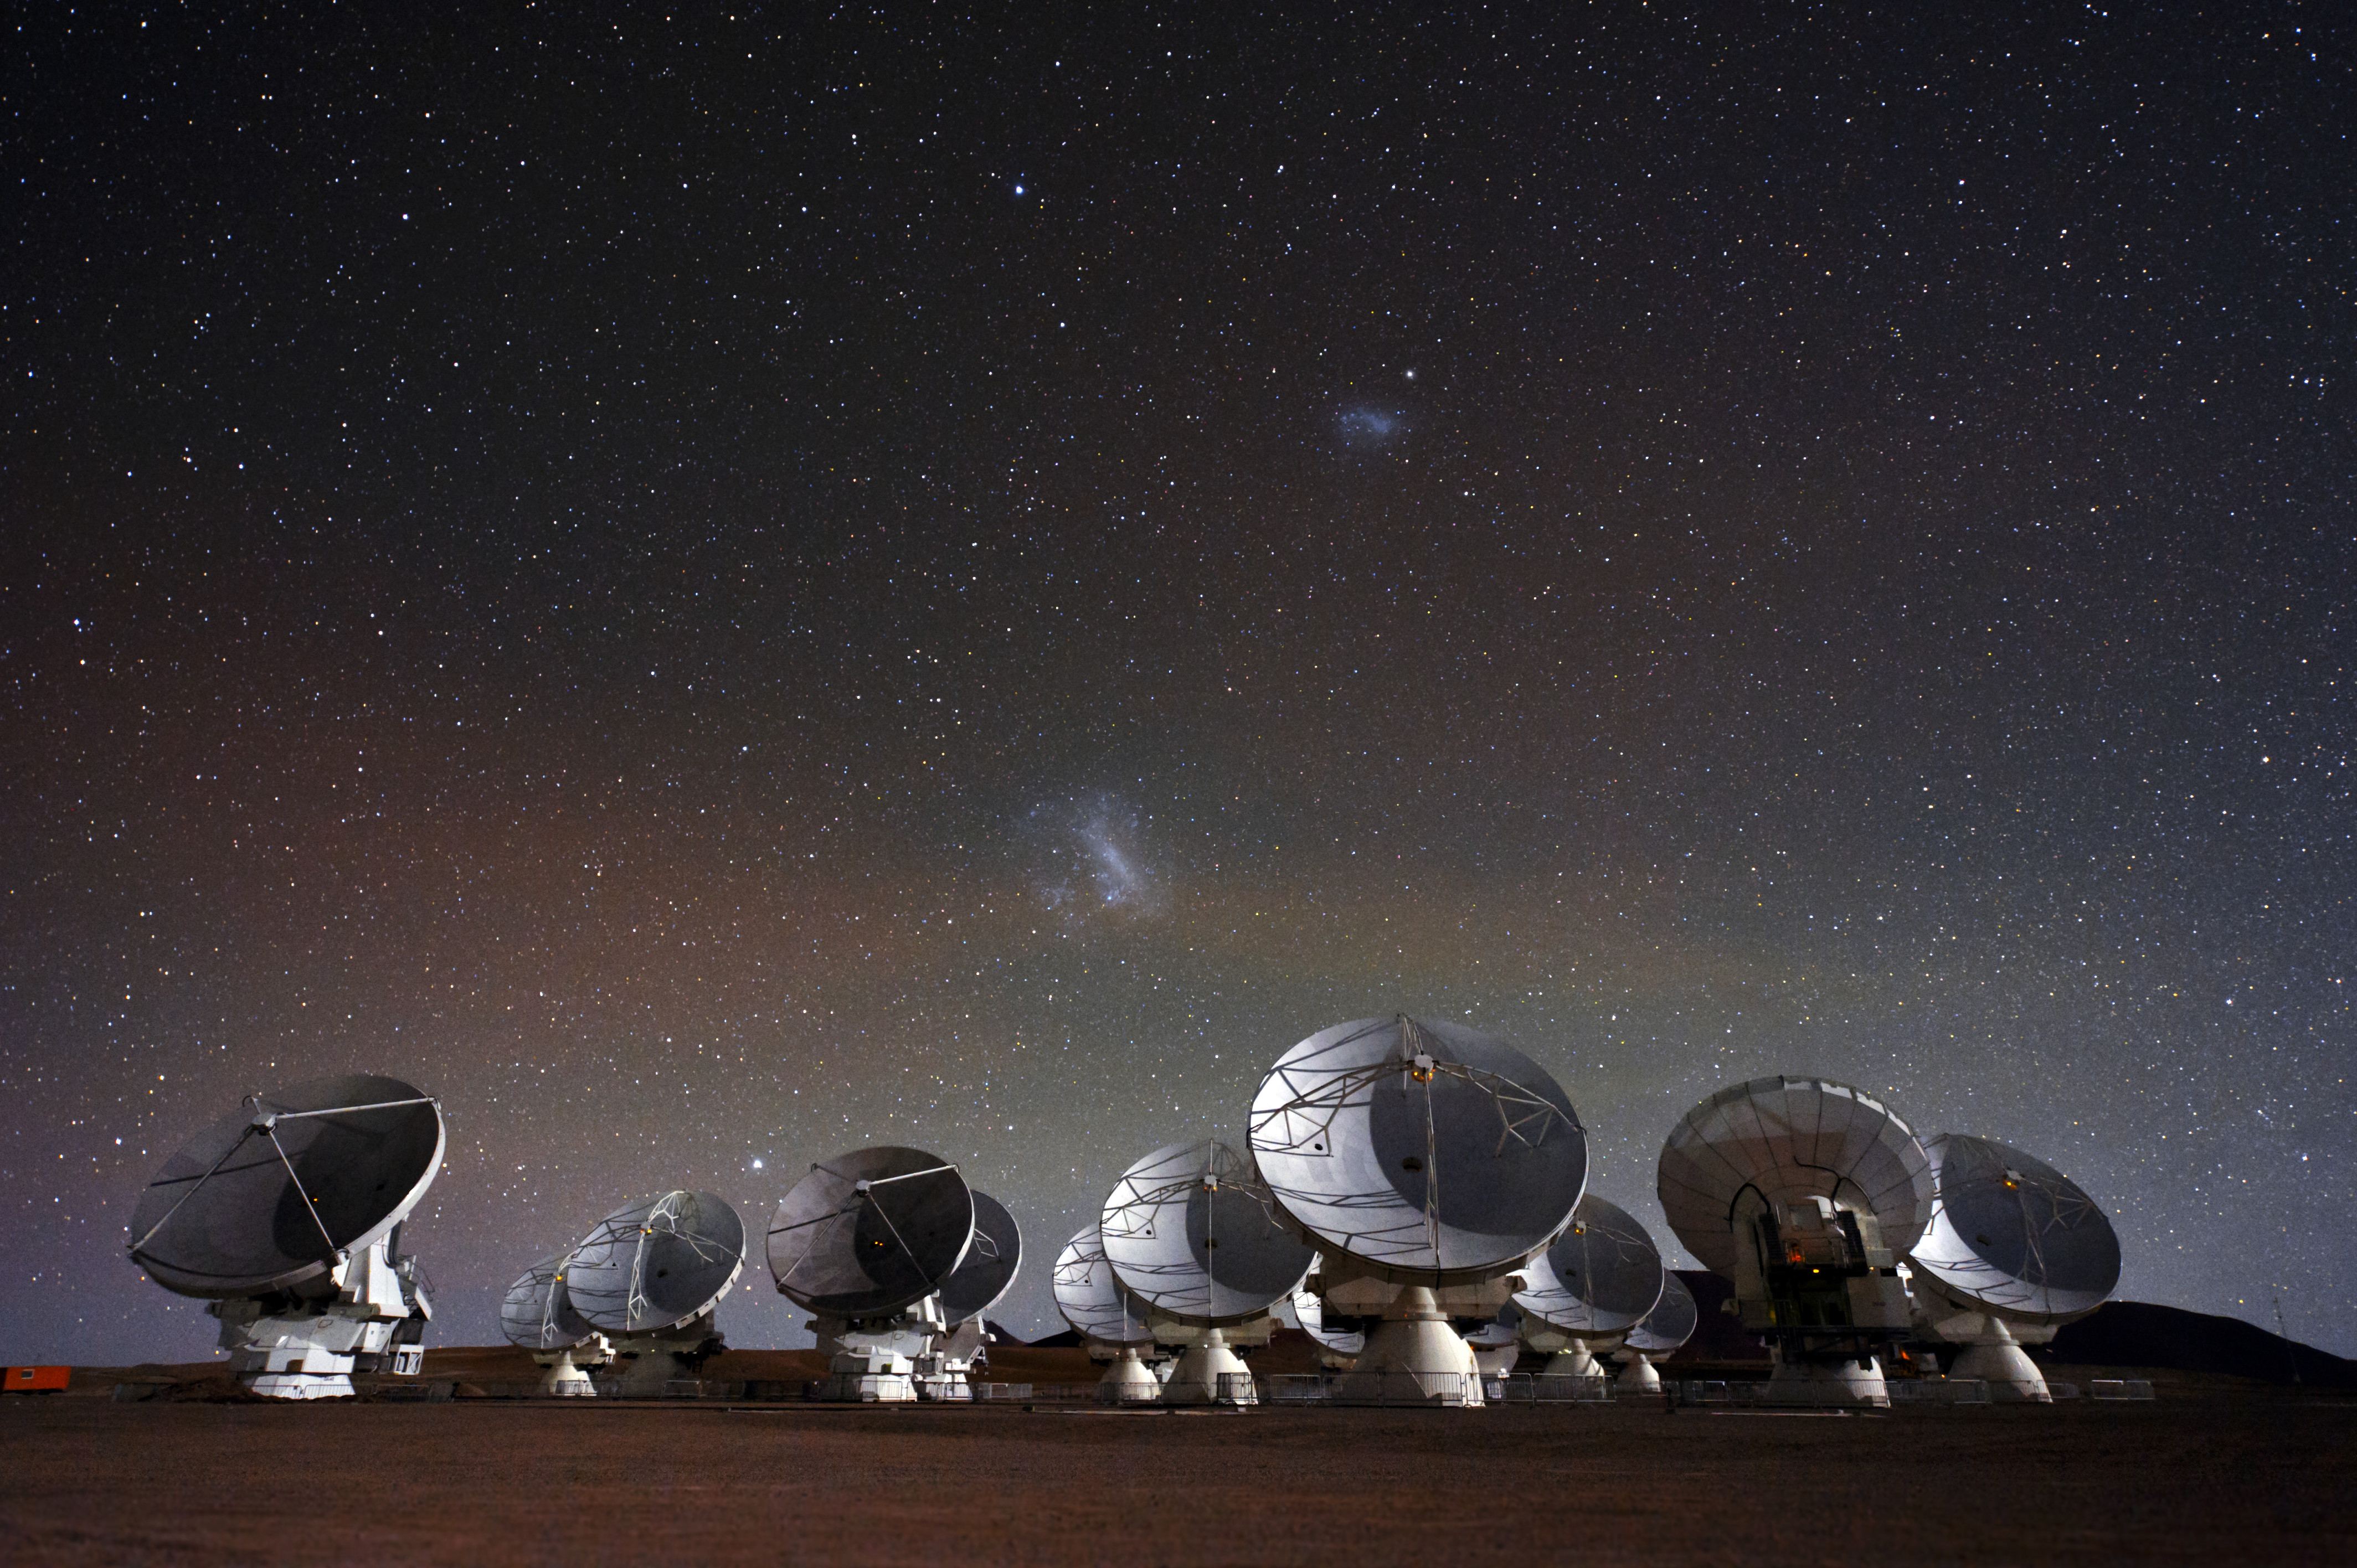

Under the spell of the Magellanic Clouds

This beautiful image of ALMA, showing the telescope’s antennas under a breathtaking starry night sky, comes from Christoph Malin, an European Southern Observatory (ESO) Photo Ambassador.

Credit: C. Malin (ESO)